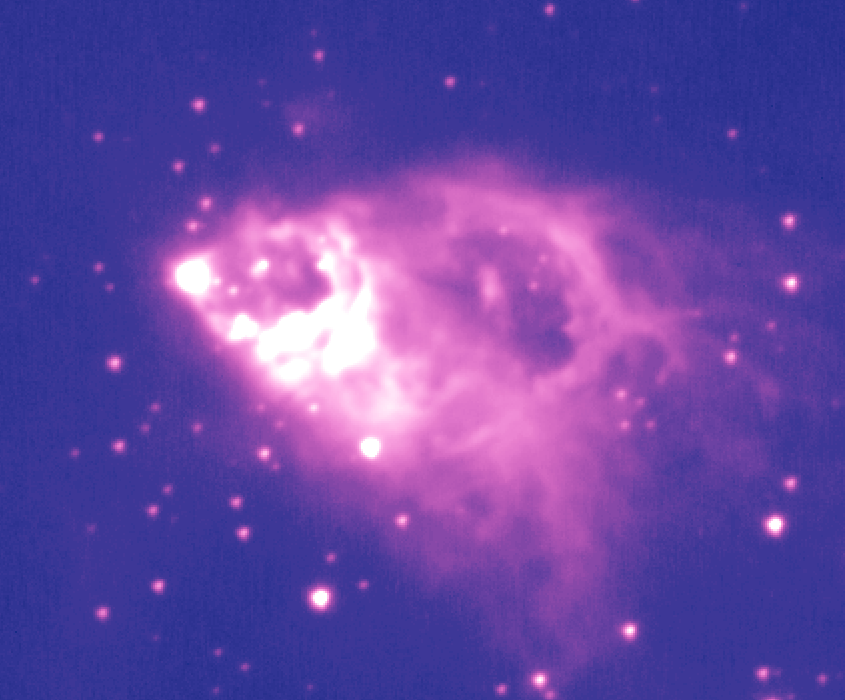

Gemini Spies Strong Stellar Gusts in Nearby Massive Star

This false-color image of AFGL 2591 shows some high-resolution details in the expanding outflow of gas and dust around the massive stars that are not fully visible in the color version of the image.

Credit: International Gemini Observatory